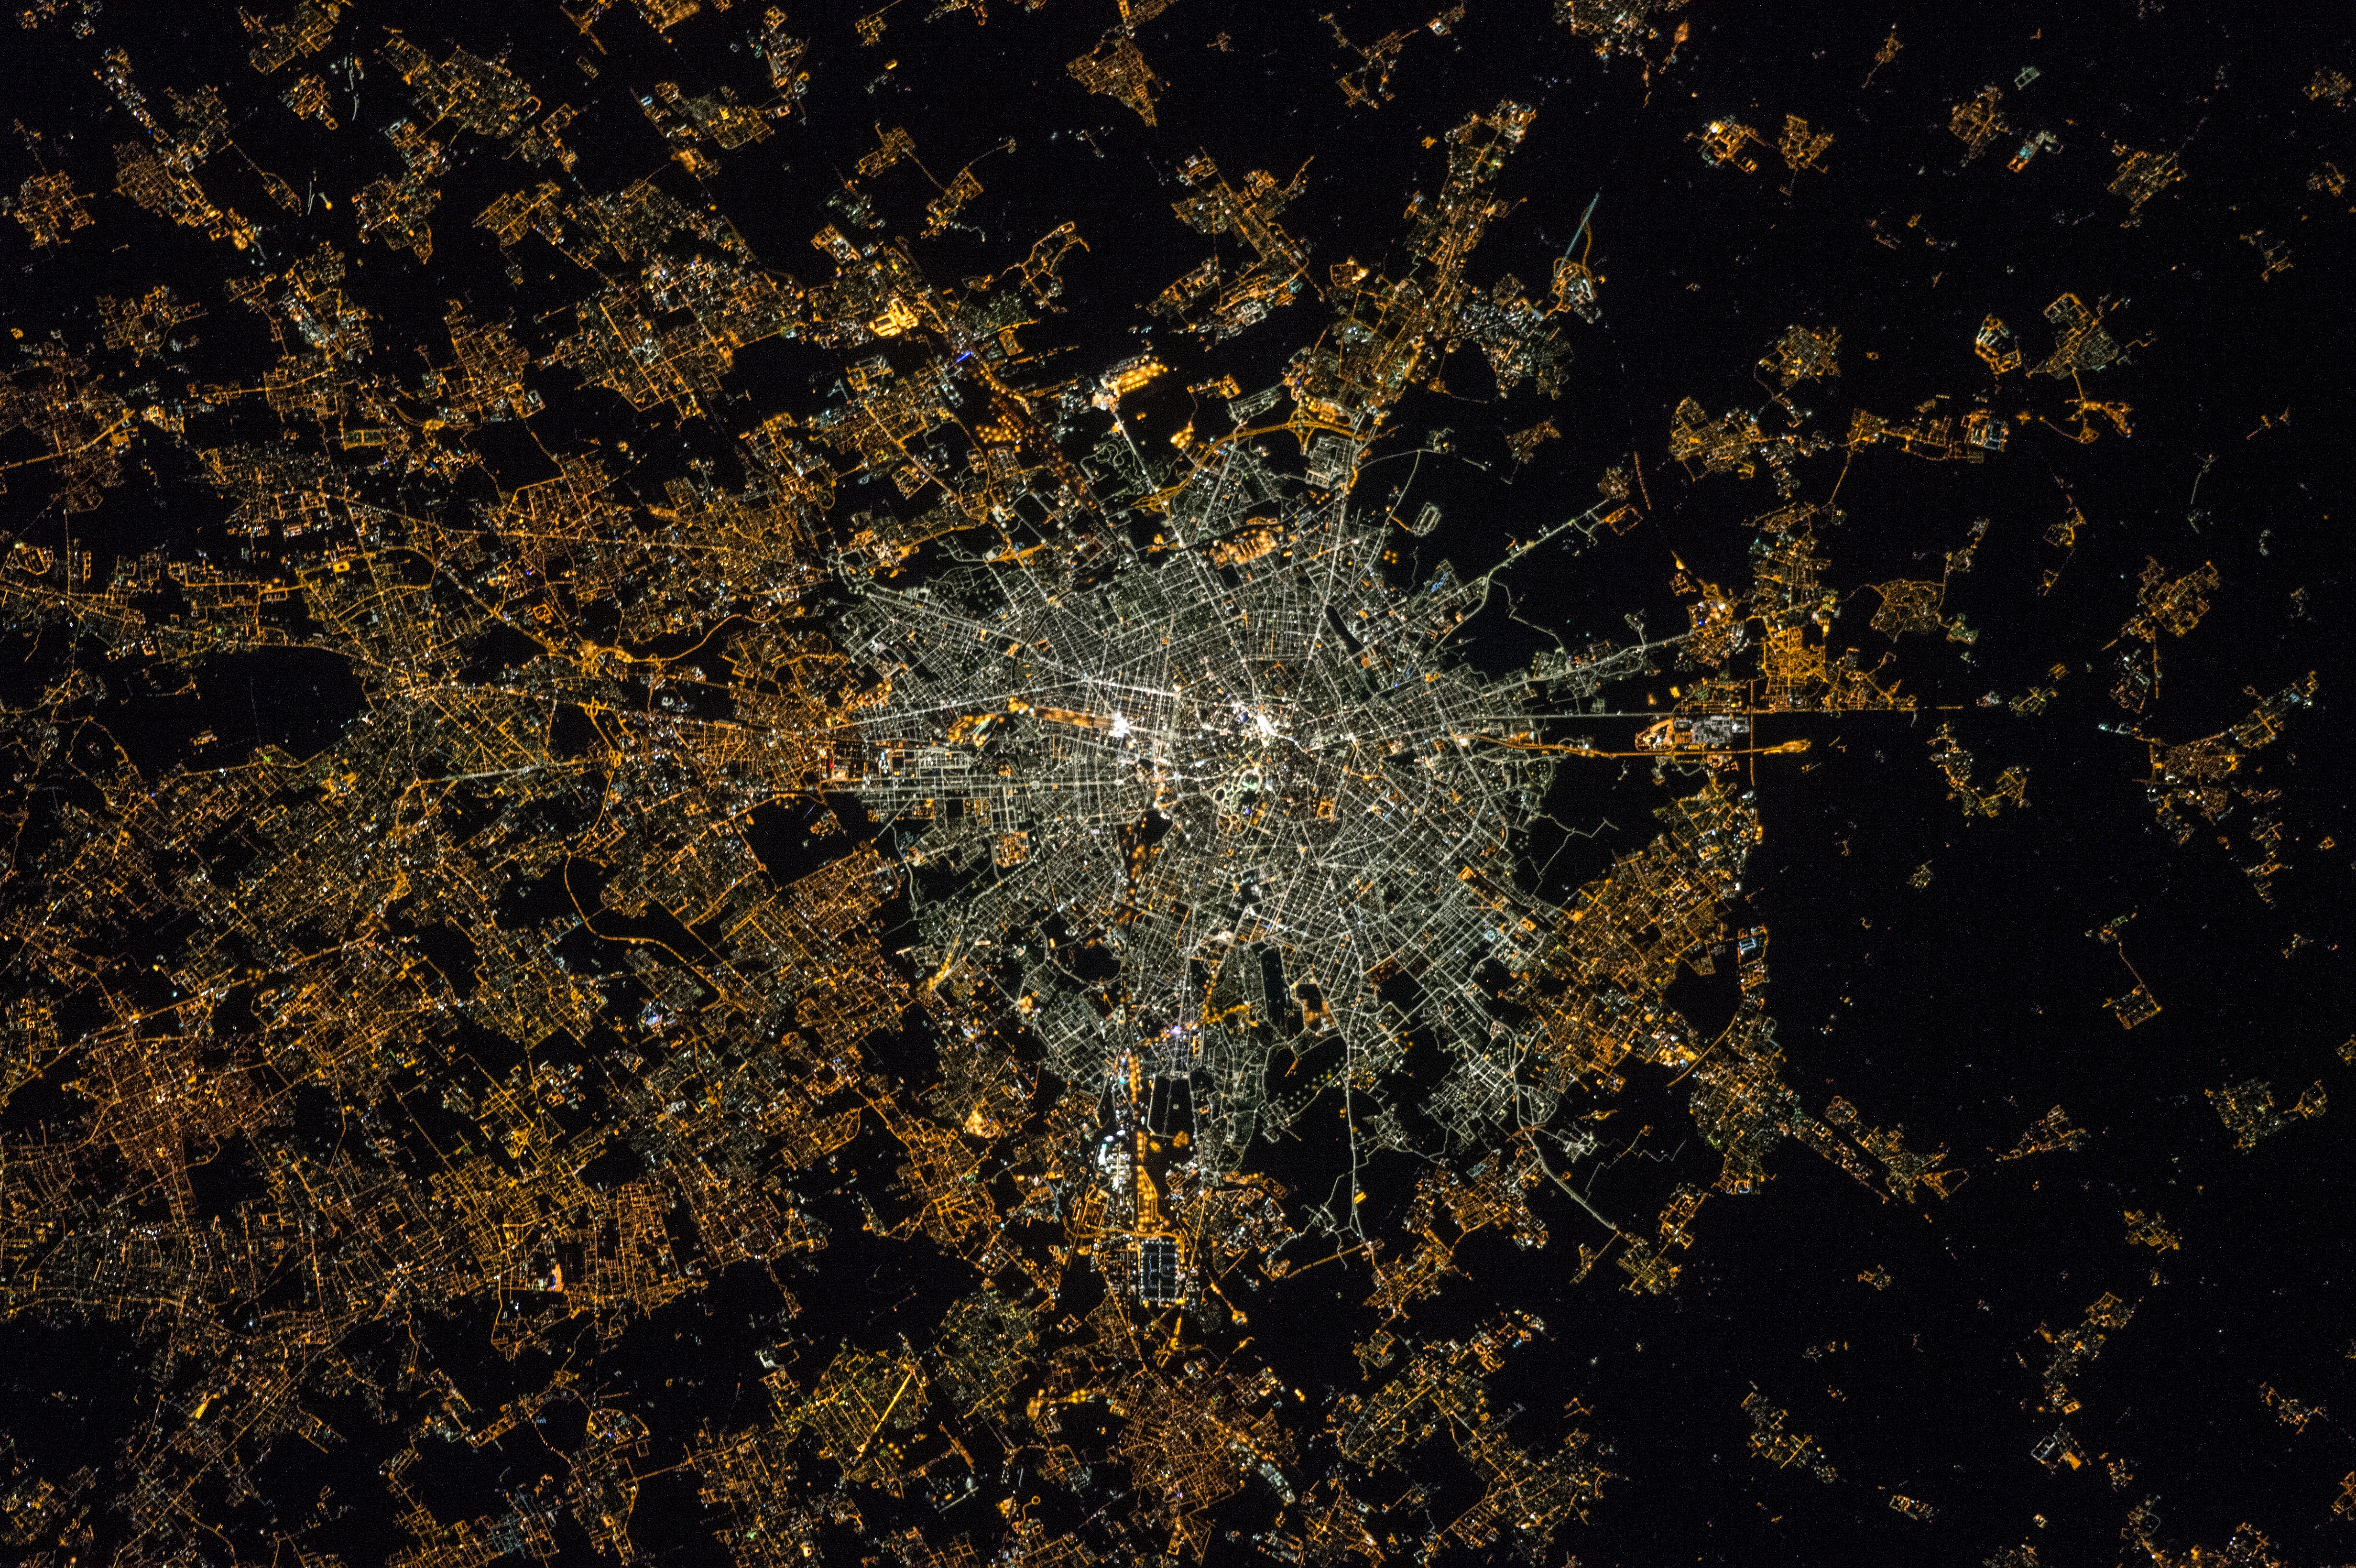

Milan seen from the ISS in 2015

This image of Milan was acquired after the transition to LED technology in the centre. The illumination levels appear to be similar or even brighter in the centre than the suburbs, and the amount of blue light is now much higher, which suggests a greater impact on the ability to see the stars, human health and the environment.

Since the European Space Agency’s NightPod device was installed on the ISS in 2012, astronauts have been taken systematic night images. It incorporates a motorised tripod that compensates for the station’s speed and the motion of the Earth below. Before that motion could blur images even though astronauts compensated with high-speed films and manual tracking. In 2003, NASA astronaut Don Pettit’s “barn door tracker” — a lower-tech precursor to NightPod using a motorised drill and assorted parts he accumulated on station — enabled the first motion-compensated night time imagery from the ISS.

This image was taken by Samantha Cristoforetti.

Credit: NASA/ESA